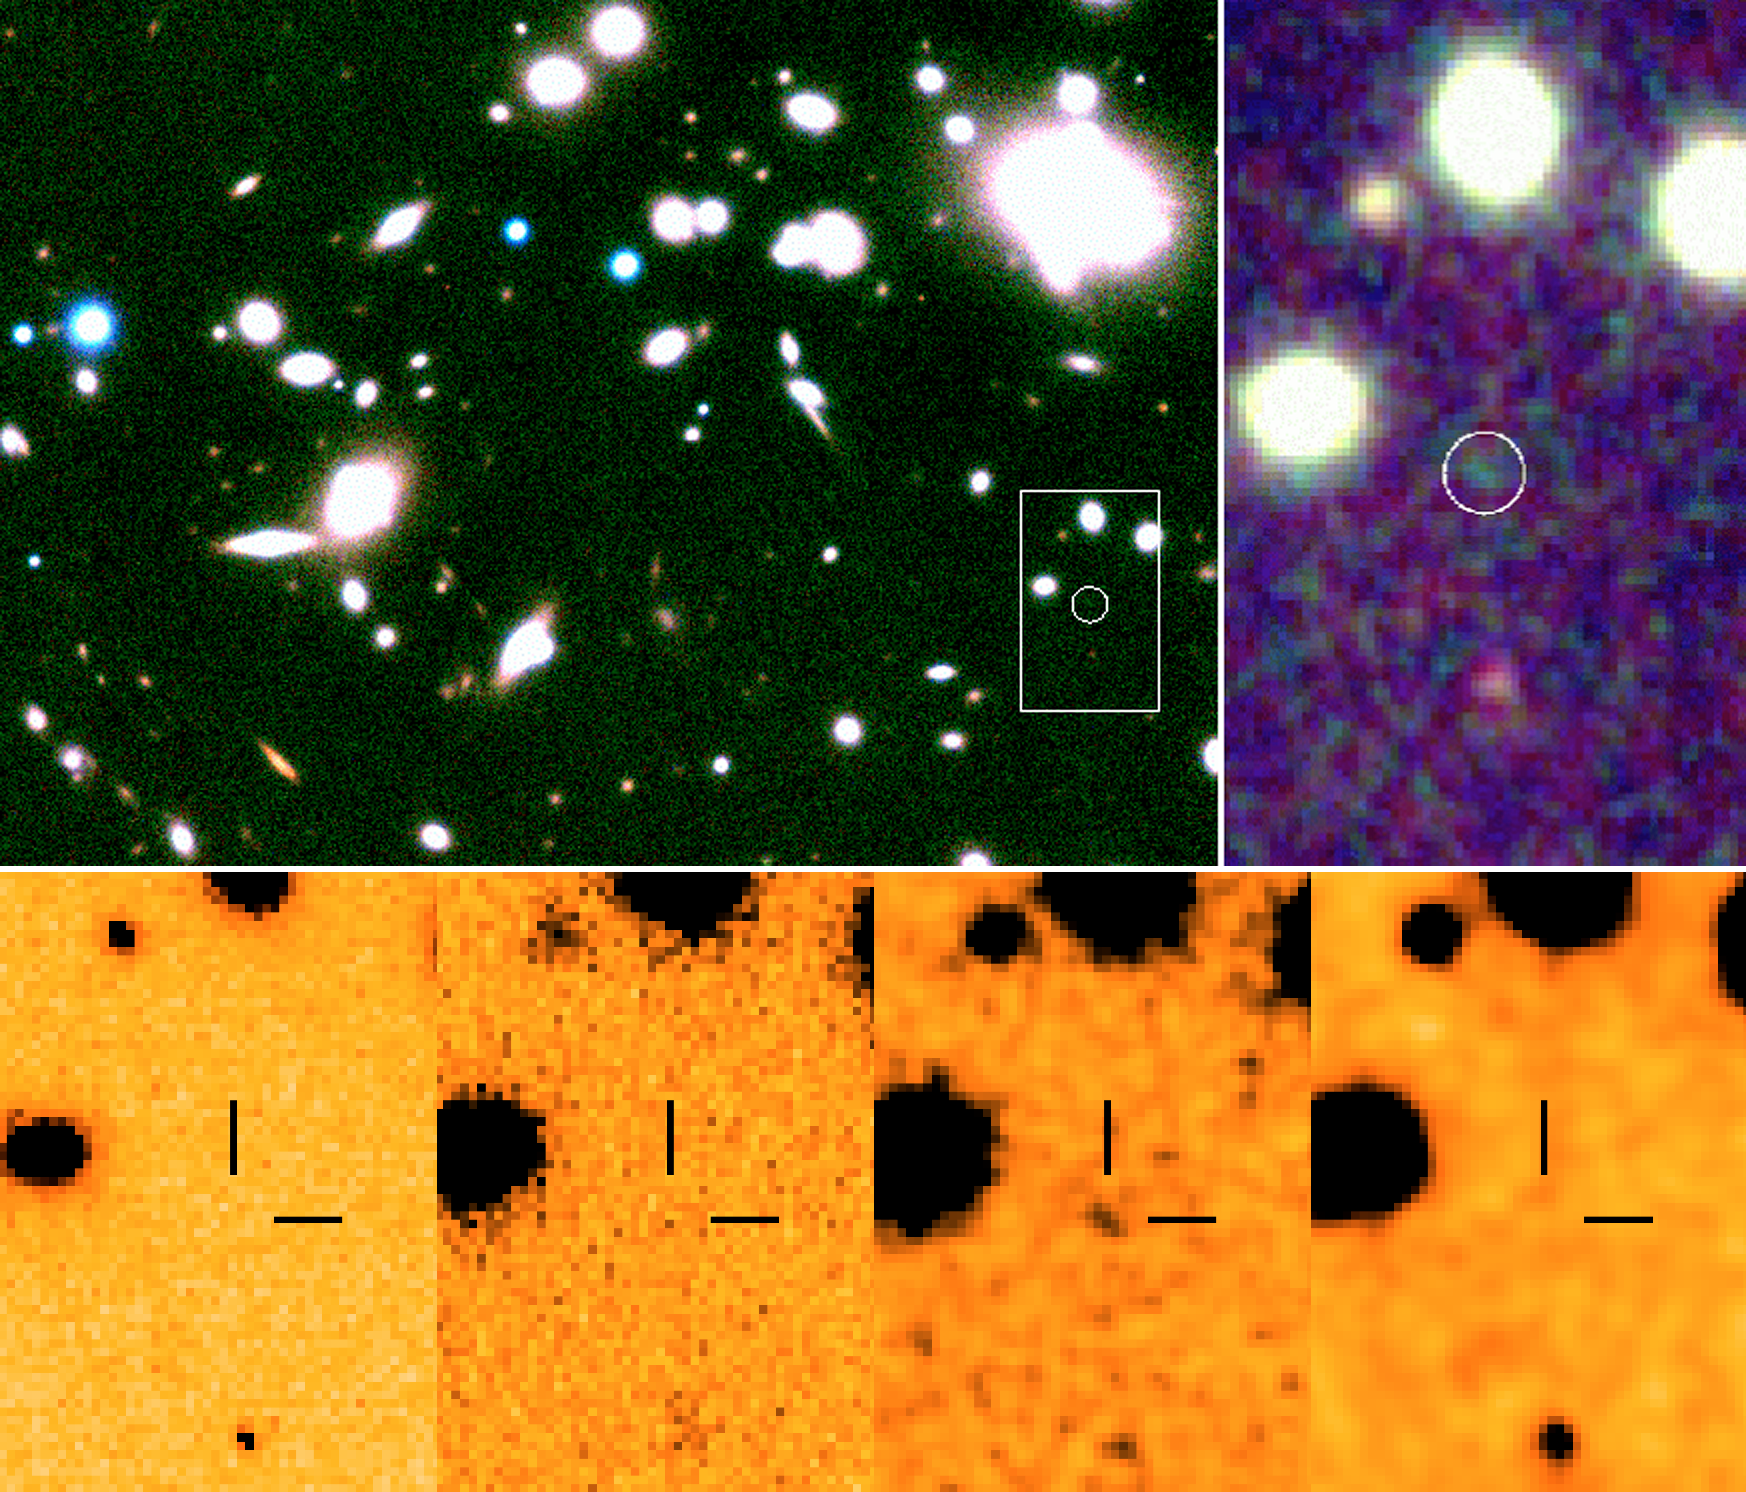

ISAAC images of Abell 1835

SAAC image in the near-infrared of the core of the lensing cluster Abell 1835 (upper) with the location of the galaxy Abell 1835 IR1916 (white circle). The thumbnail images at the bottom show the images of the remote galaxy in the visible R-band (HST-WFPC image) and in the J-, H-, and K-bands. The fact that the galaxy is not detected in the visible image but present in the others - and more so in the H-band - is an indication that this galaxy has a redshift around 10. Note: Since these results have been published several further investigations by several independent teams have been undertaken. A deep observation with the Gemini-North Near-Infrared Imager (NIRI) has not detected the source to fainter magnitude limits than in the ISAAC data. Also, a deep V-band image taken with FORS does not show the object to be present. The status of this object is hence currently unresolved.

Credit: ESO